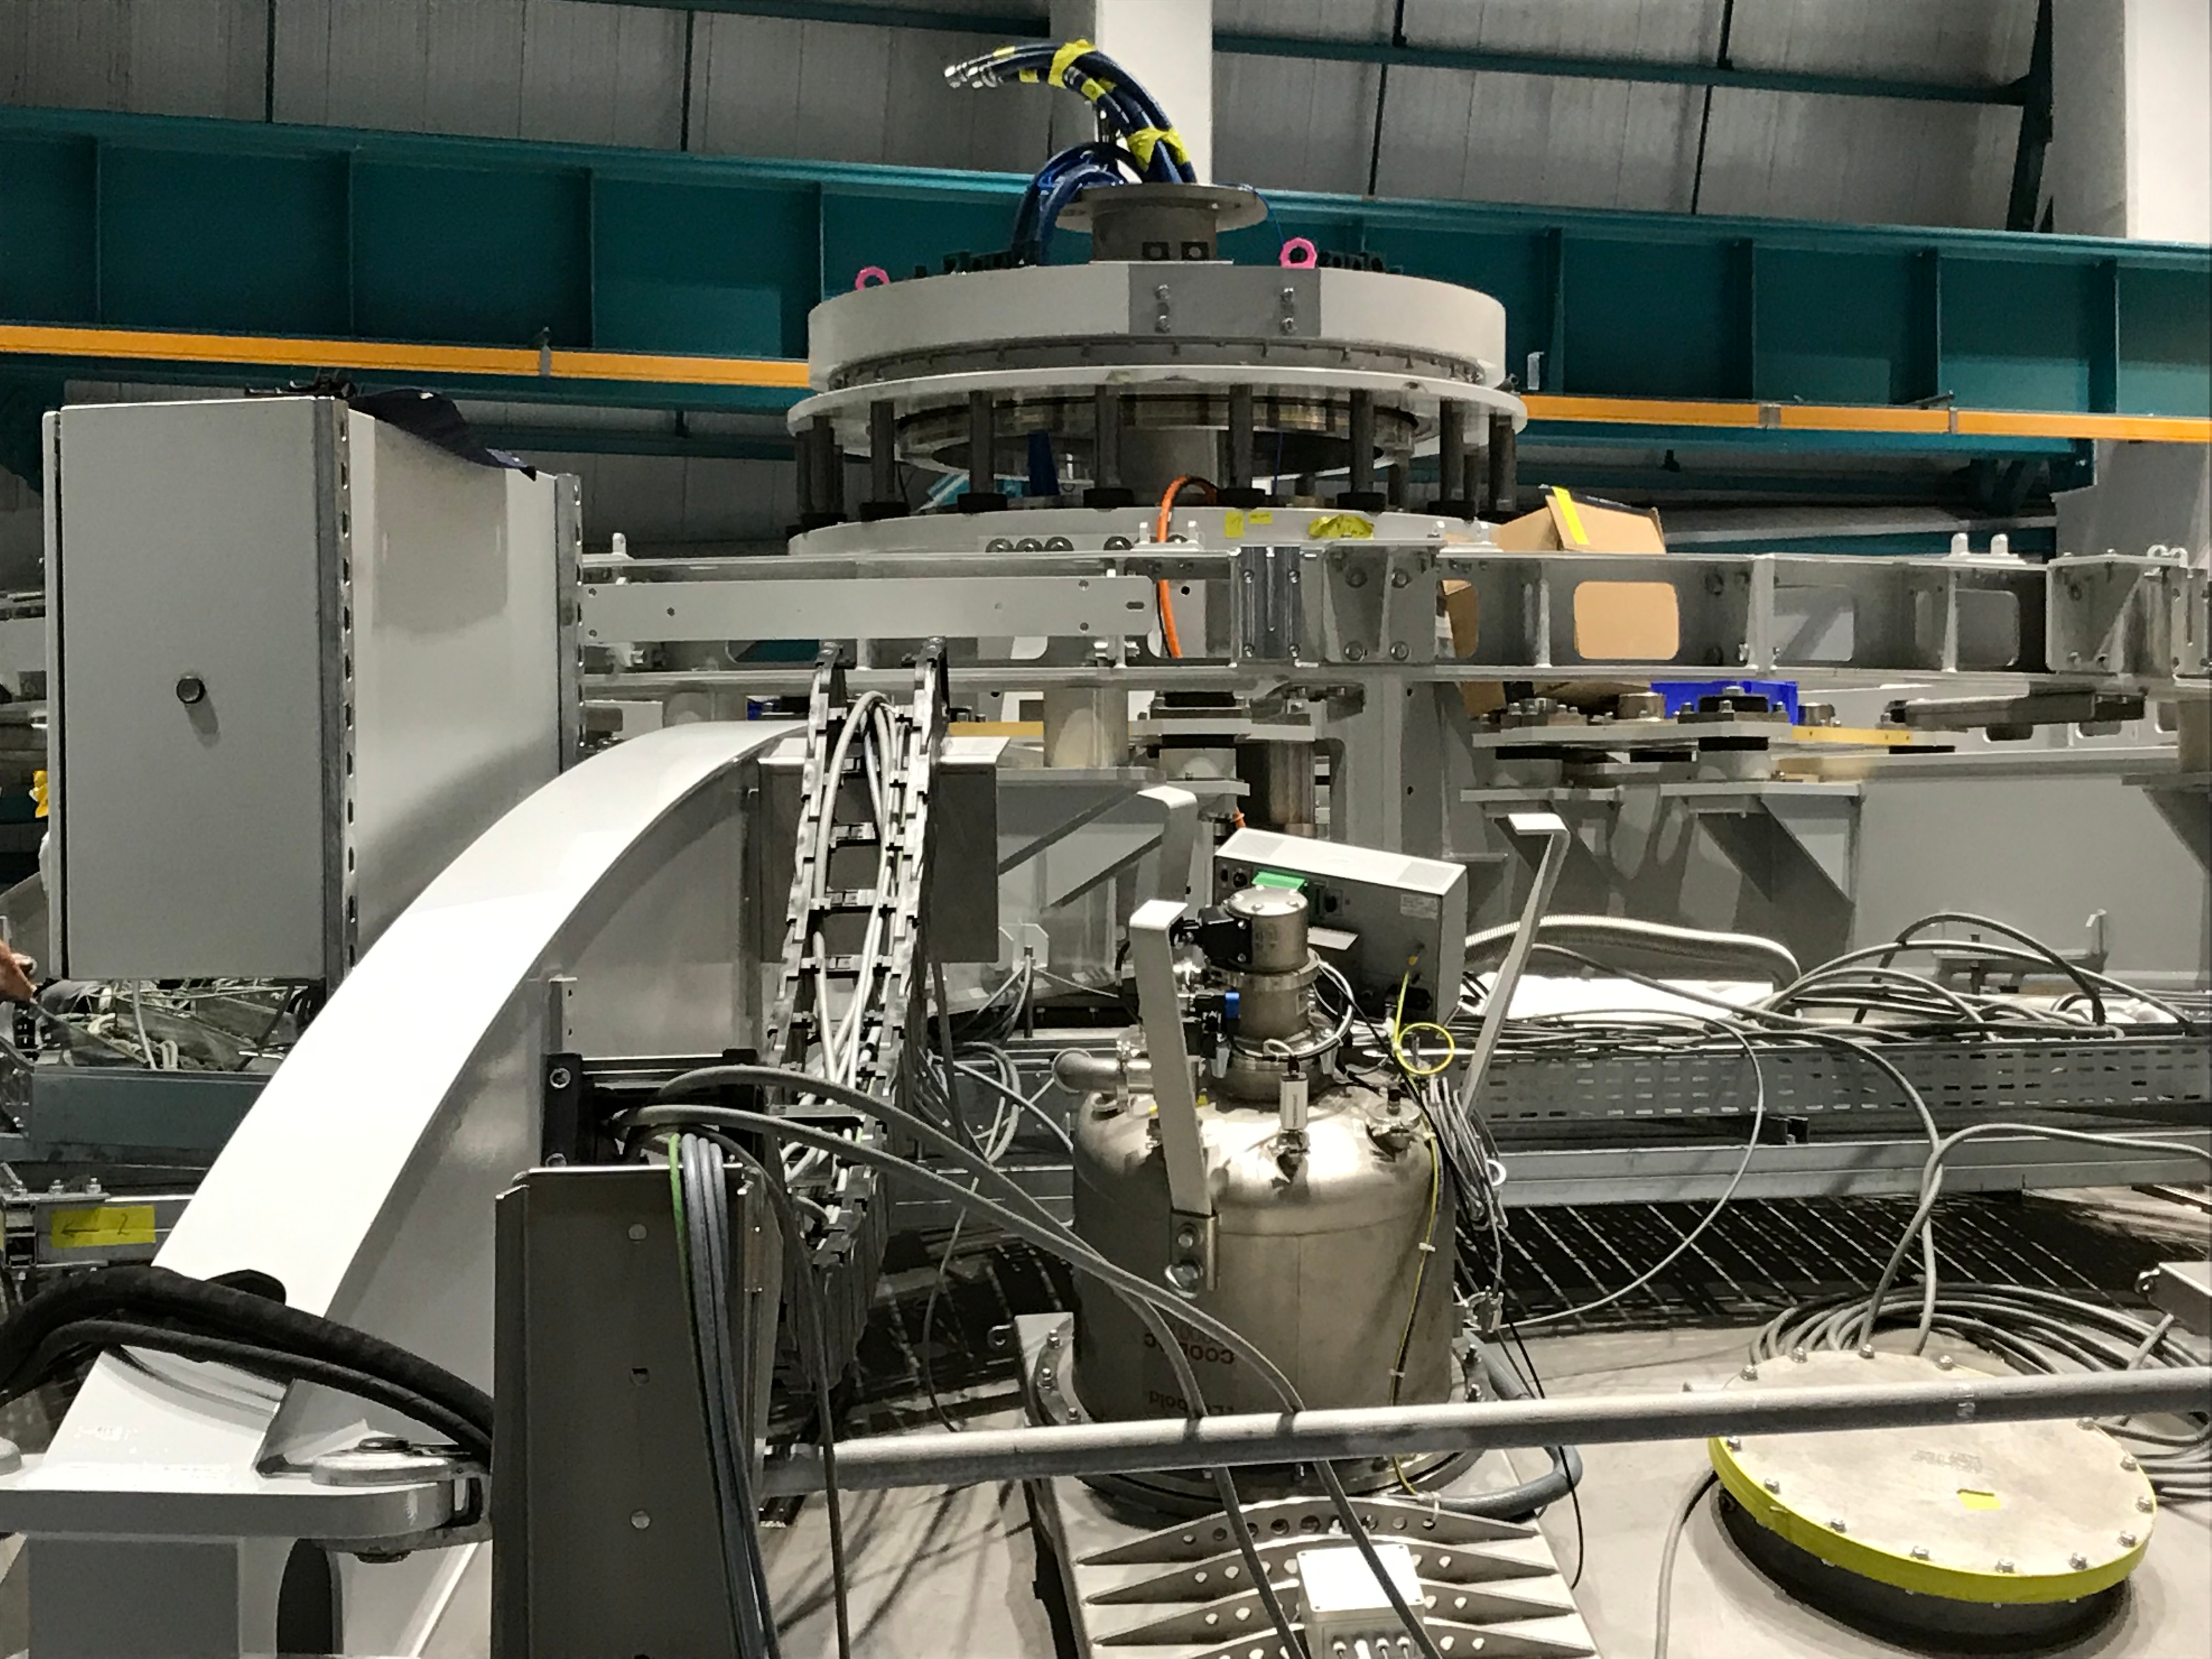

Coating Plant Assembly on Summit

A crew from Von Ardenne, the LSST Coating Chamber vendor, is currently onsite at the LSST summit facility building, performing work on the Coating Chamber, which arrived at the summit in November 2018. According to Tomislav Vucina, LSST Coatings Engineer, "The LSST Coating Chamber will be the largest, most modern, and most powerful mirror coating mechanism used by any telescope in the world." The Coating Chamber, which was constructed in Germany, is now beginning a six-month program of “assembly, integration, and commissioning,” which refers to installation of all components of the Coating Plant, and the testing necessary to ensure that everything works the way it’s supposed to. After final acceptance, and after both LSST mirrors arrive, the Coating Plant will be used to coat the Primary/Tertiary Mirror (M1M3) with aluminum, and the Secondary Mirror (M2) with silver.

Credit: Rubin Observatory/NSF/AURA